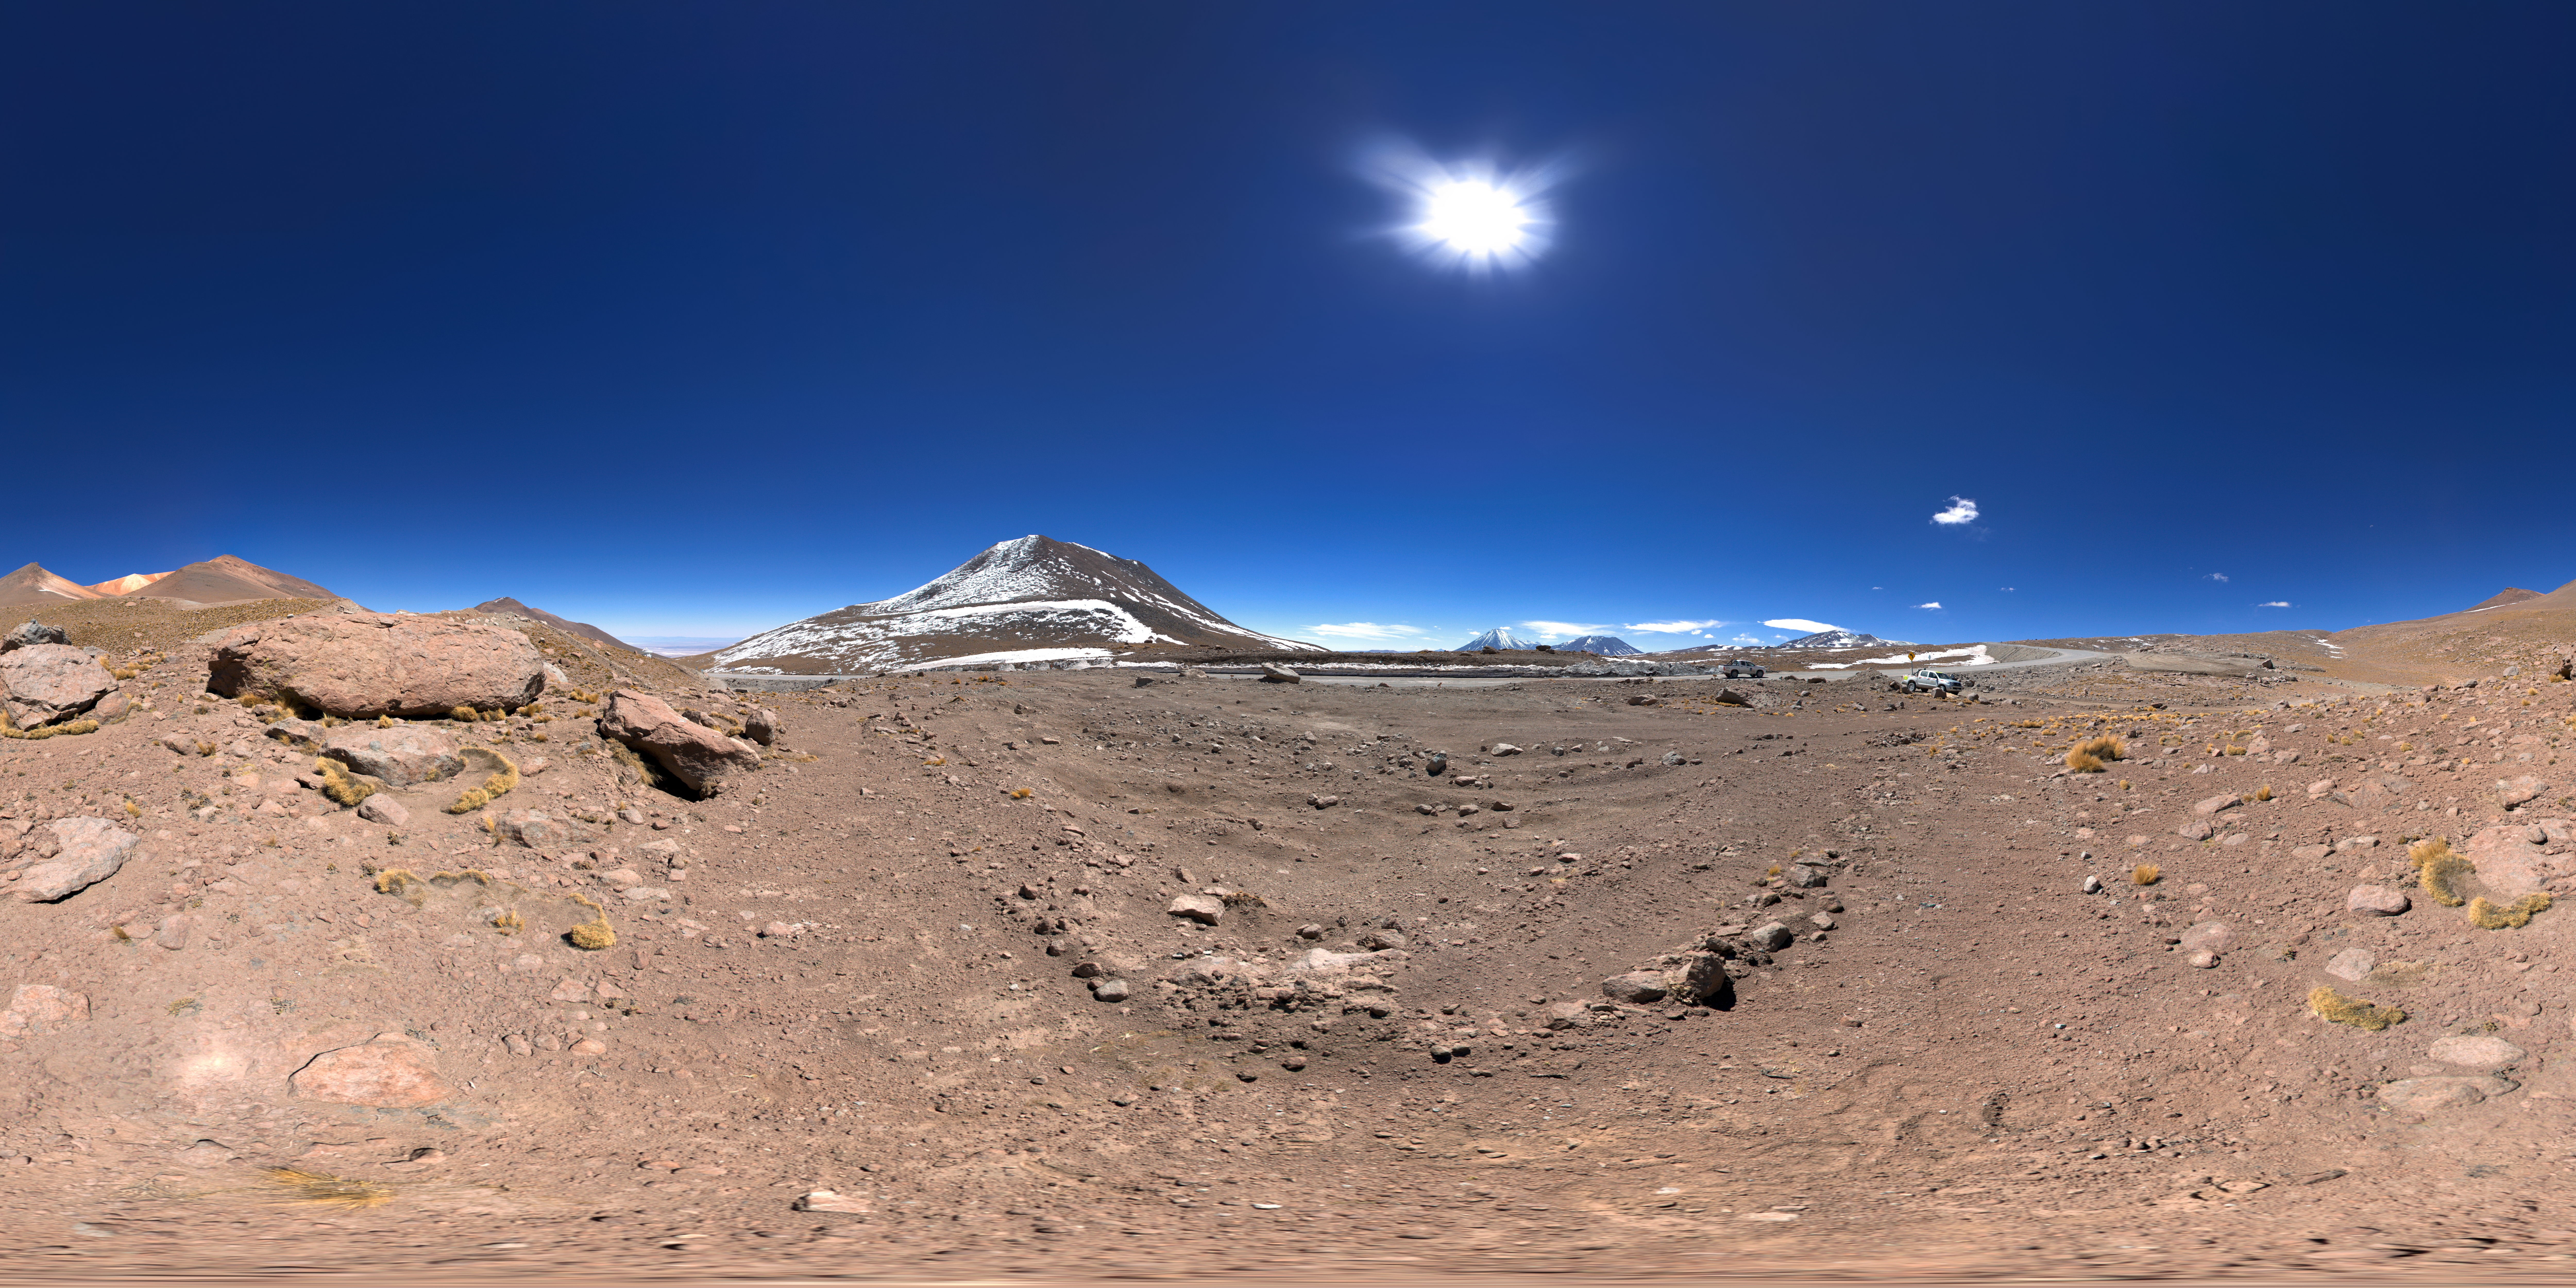

Landscape at Chajnantor

360 degree panorama showing the striking landscape at Chajnantor where ALMA is located.

Credit: ESO